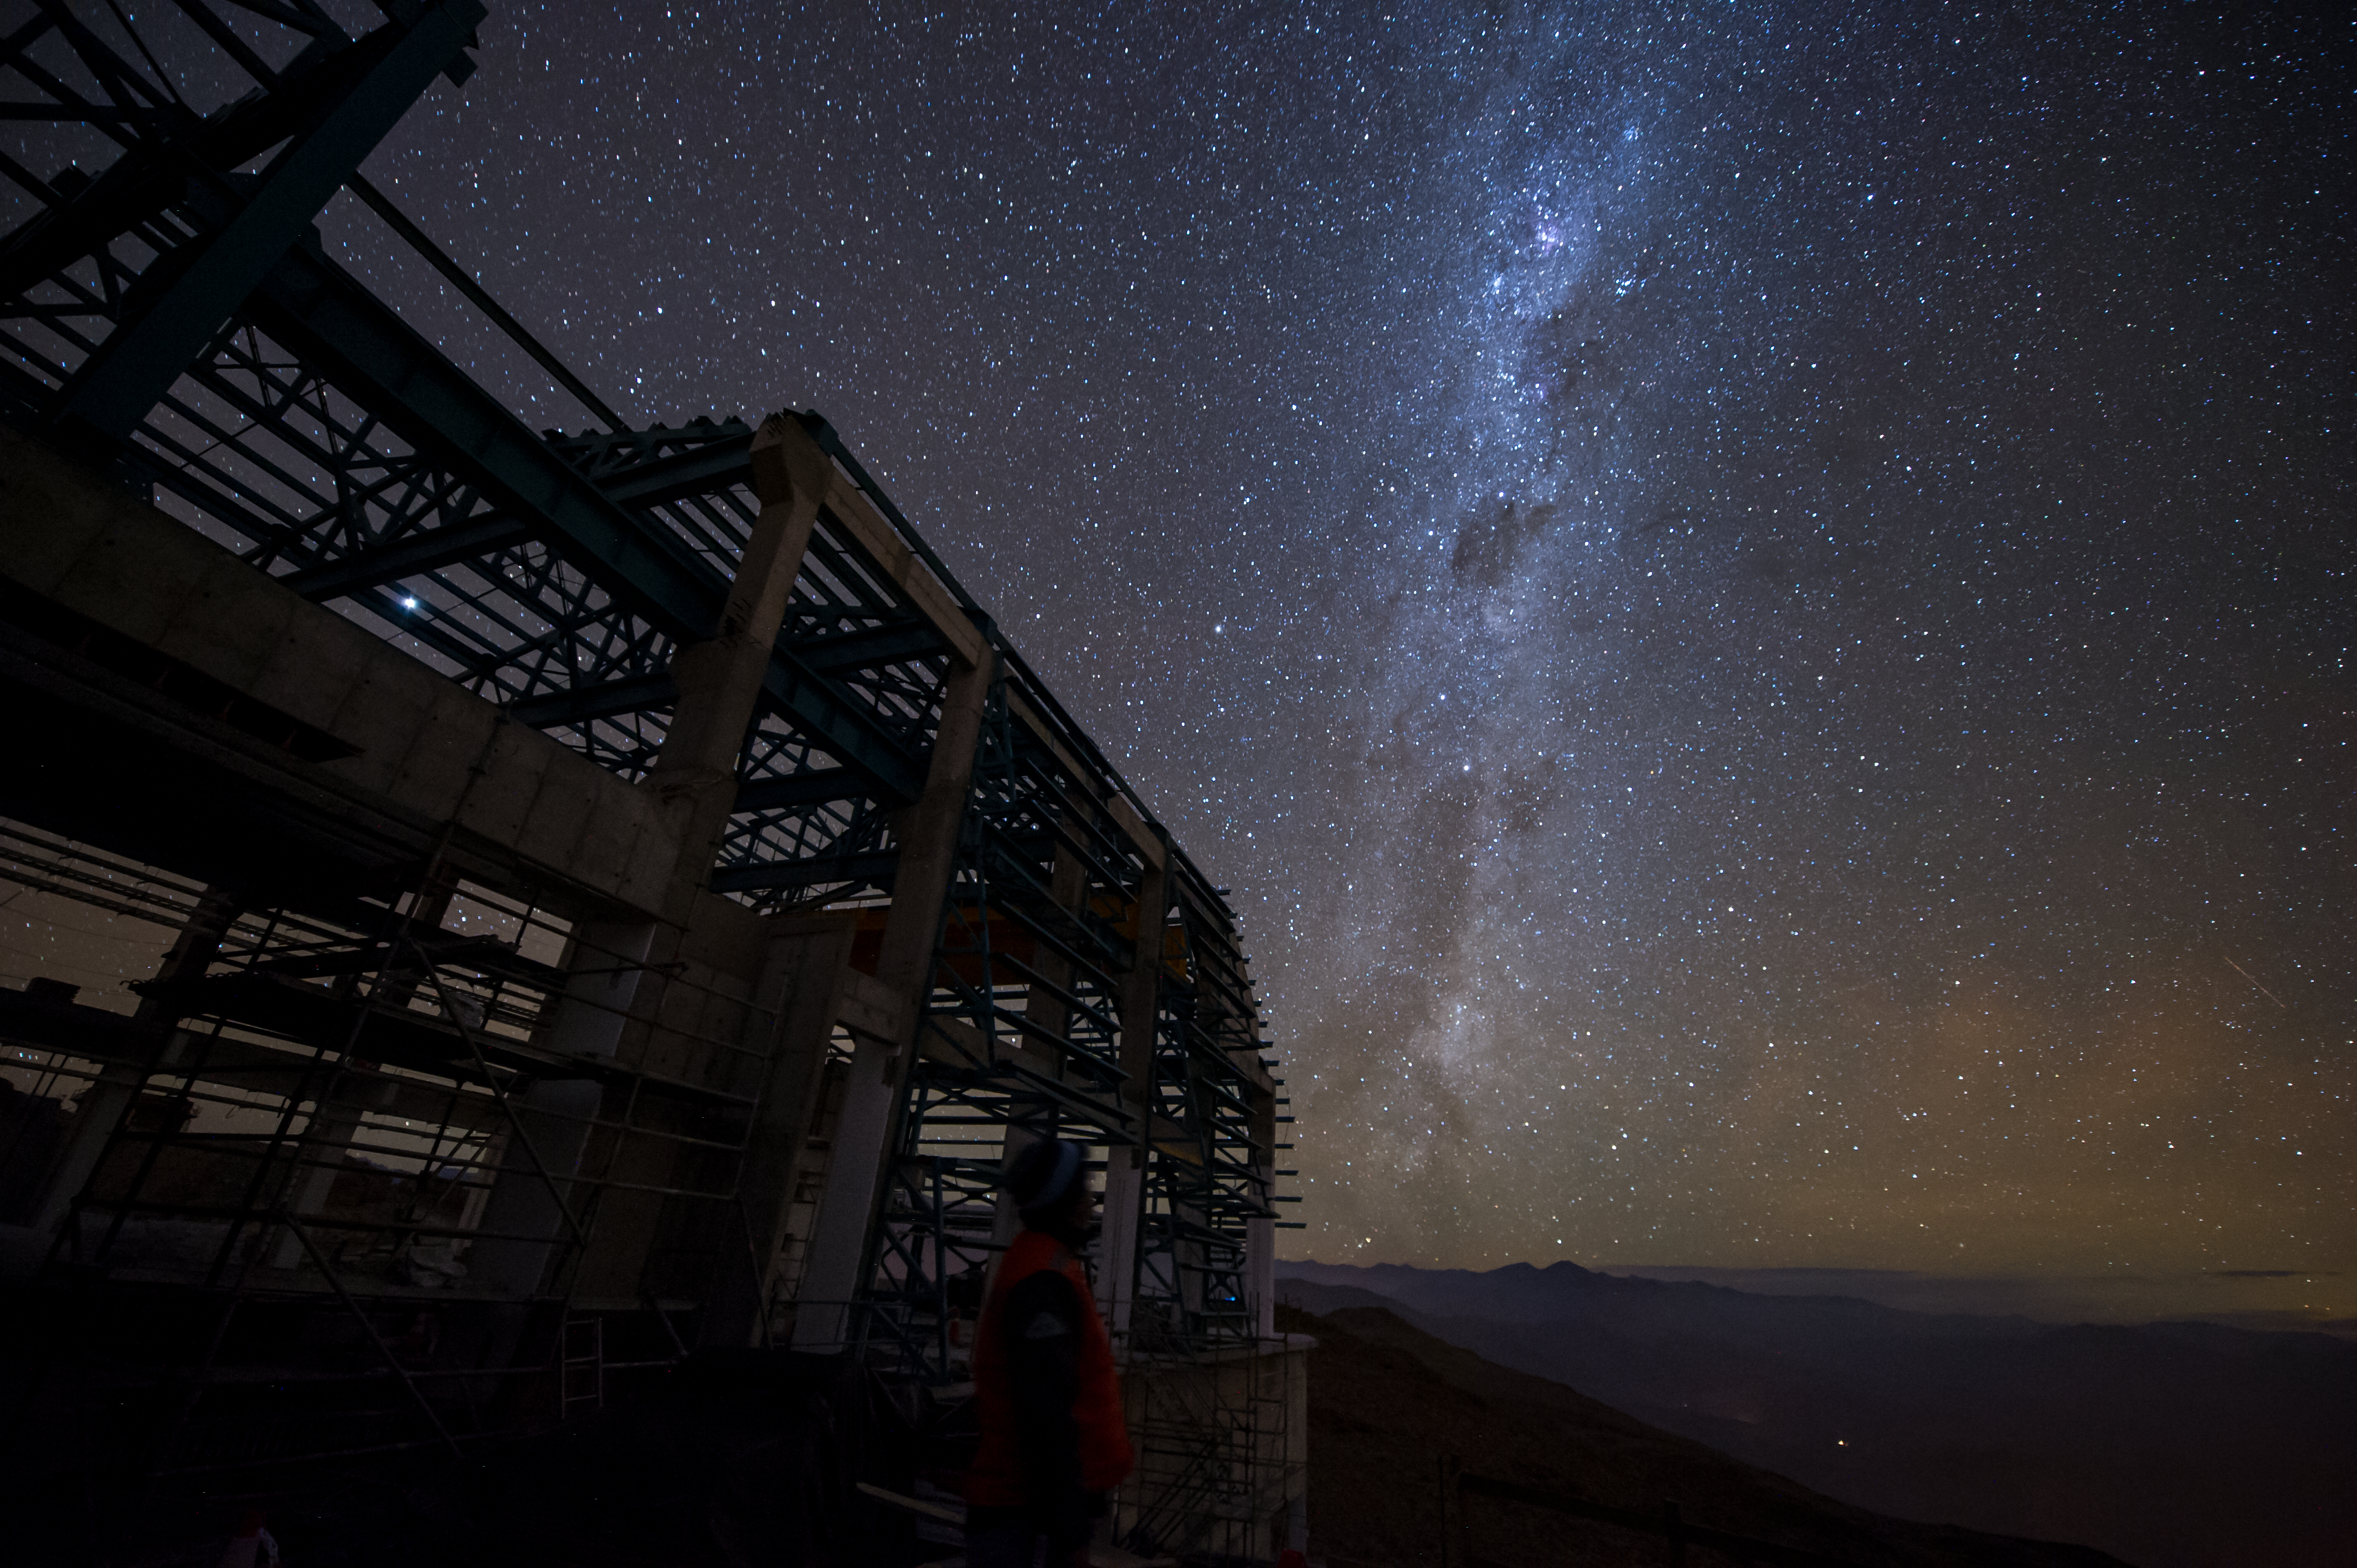

Summit Multimedia Visit 2017

In March 2017 a multimedia team visited Cerro Pachón to document LSST Facility construction. More details are at https://www.lsst.org/news/cerro-pach%C3%B3n-goes-hollywood.

Credit: M. Park/Inigo Films/Rubin Observatory/ NSF/ AURA